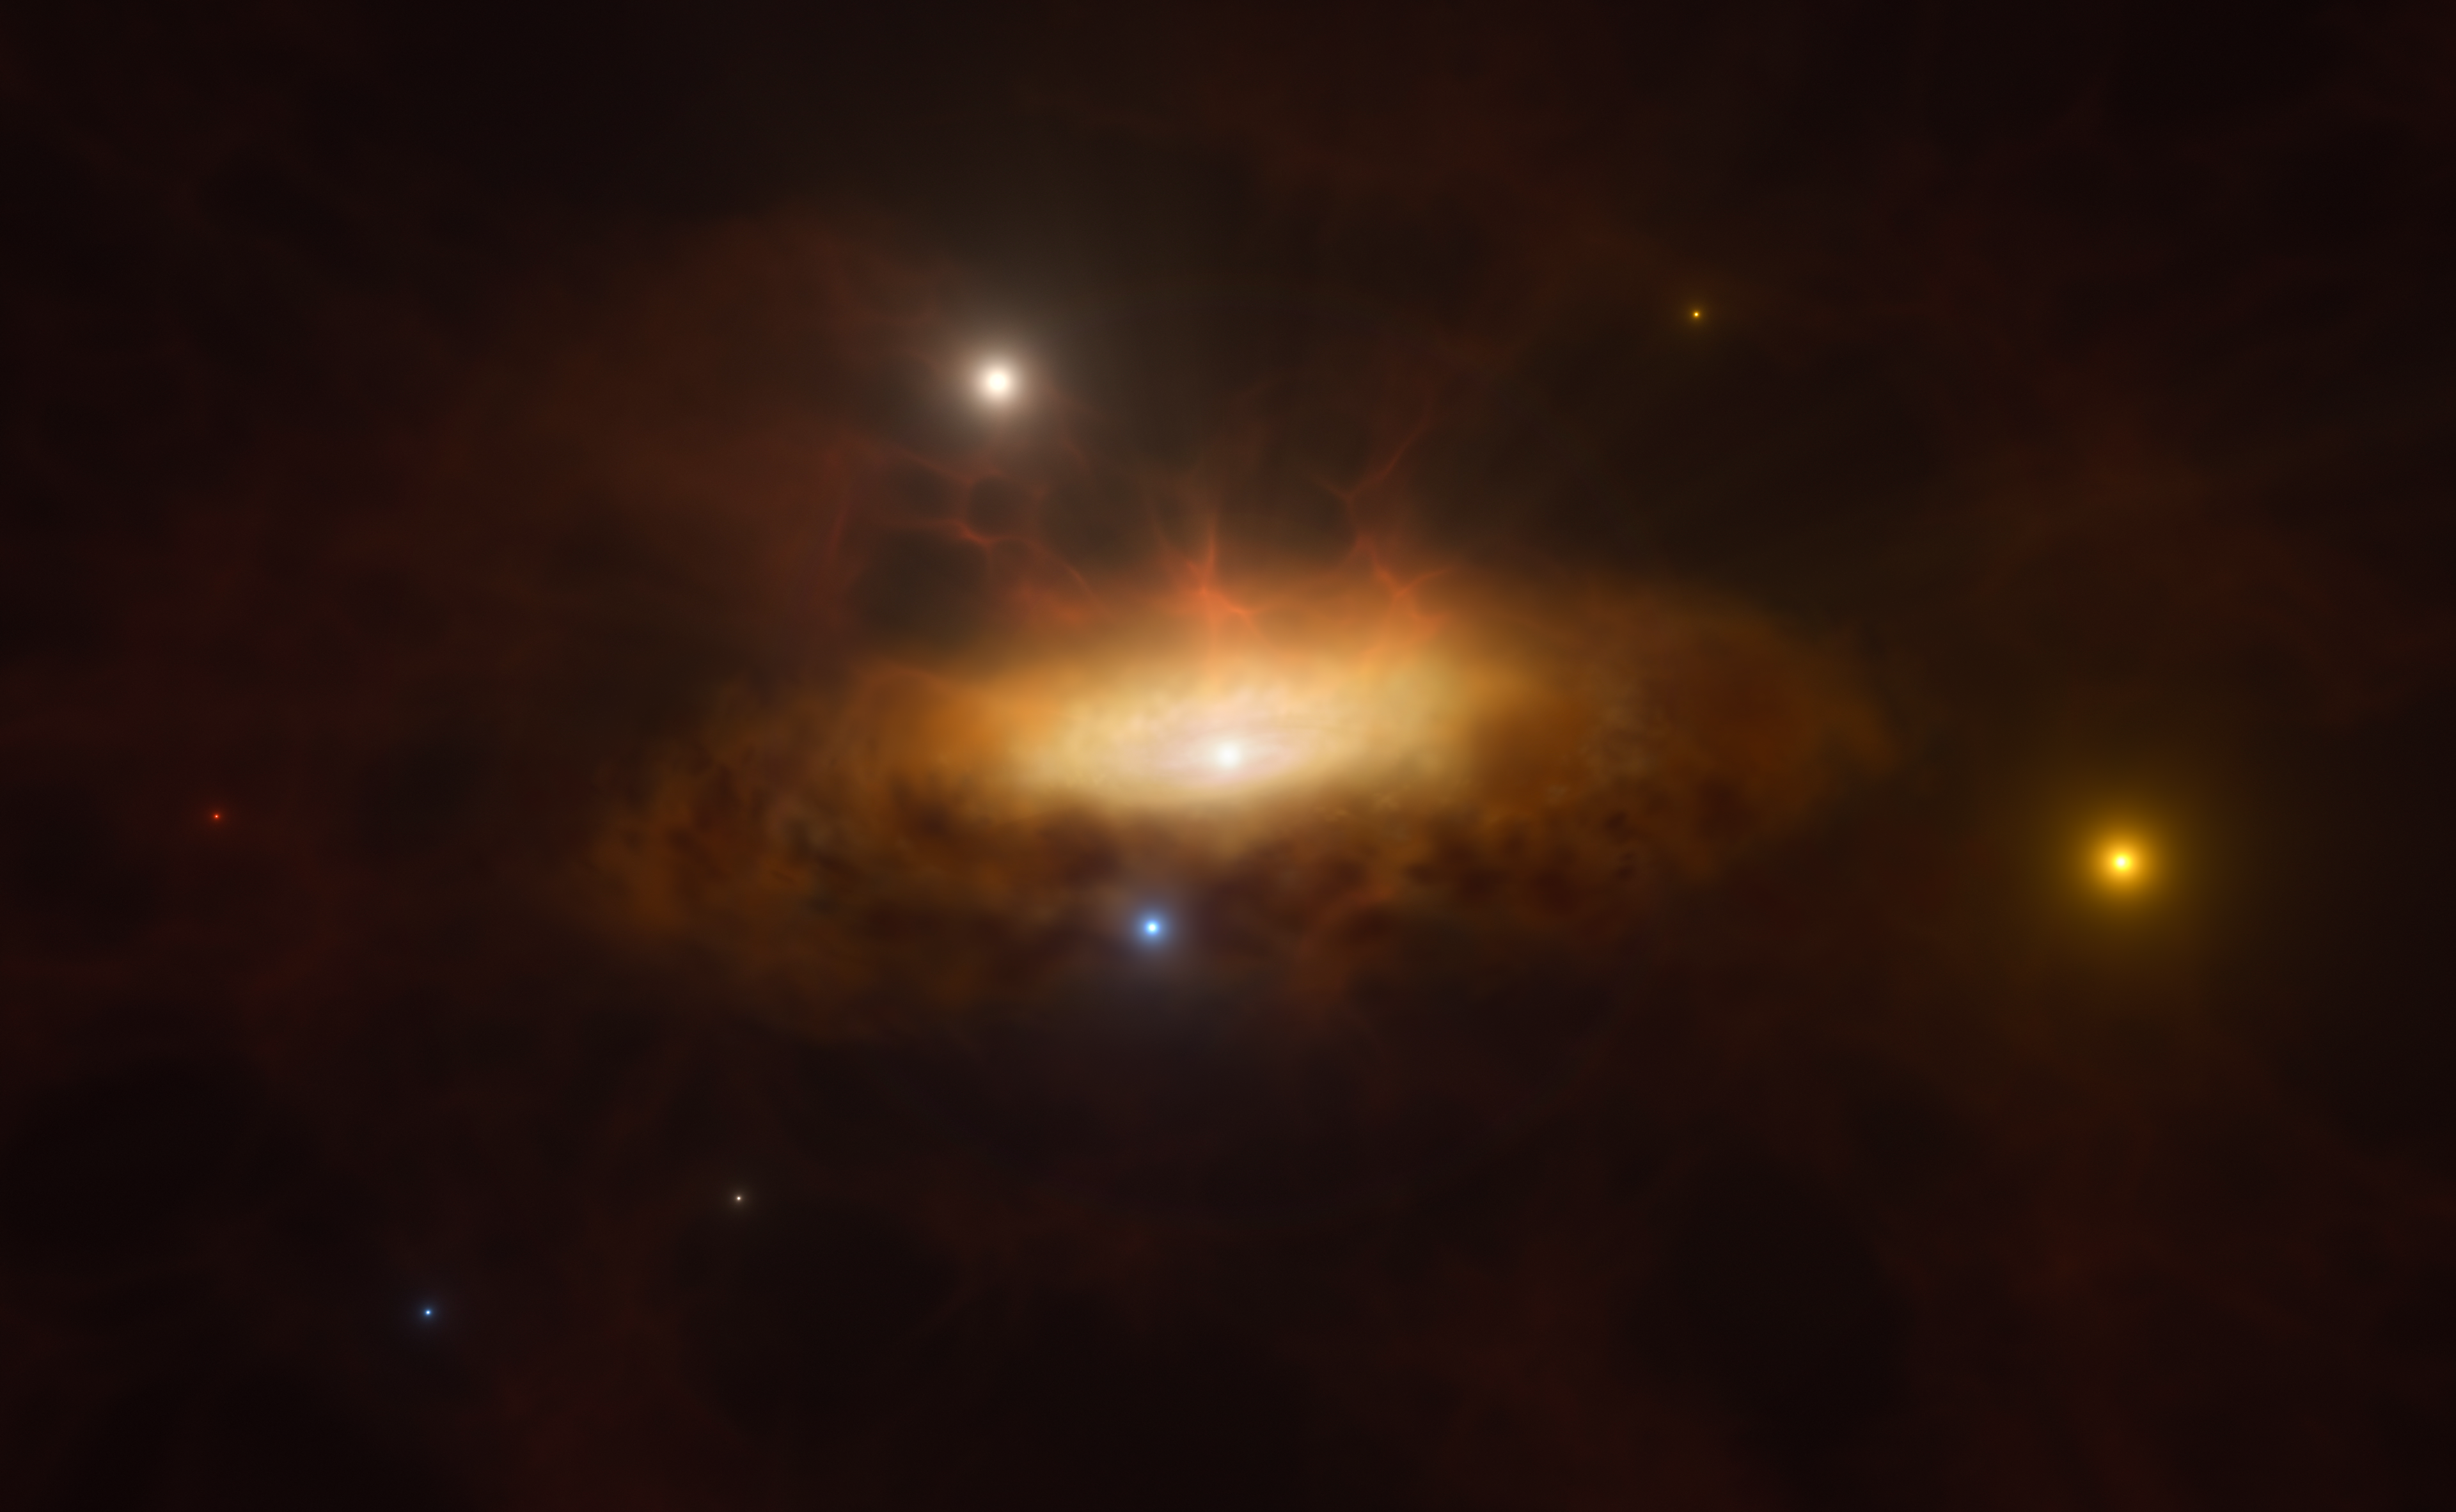

Artist’s impression: the galaxy SDSS1335+0728 lighting up

In late 2019, the galaxy SDSS1335+0728 suddenly started shining brighter than ever before and was classified as having an active galactic nucleus, powered by a massive black hole in the galaxy’s core. This is the first time the awakening of a massive black hole has been observed in real time. This artist’s impression shows the growing disc of material being pulled in by the black hole as it feeds on the gas available in its surroundings, making the galaxy light up.

Credit: ESO/M. Kornmesser